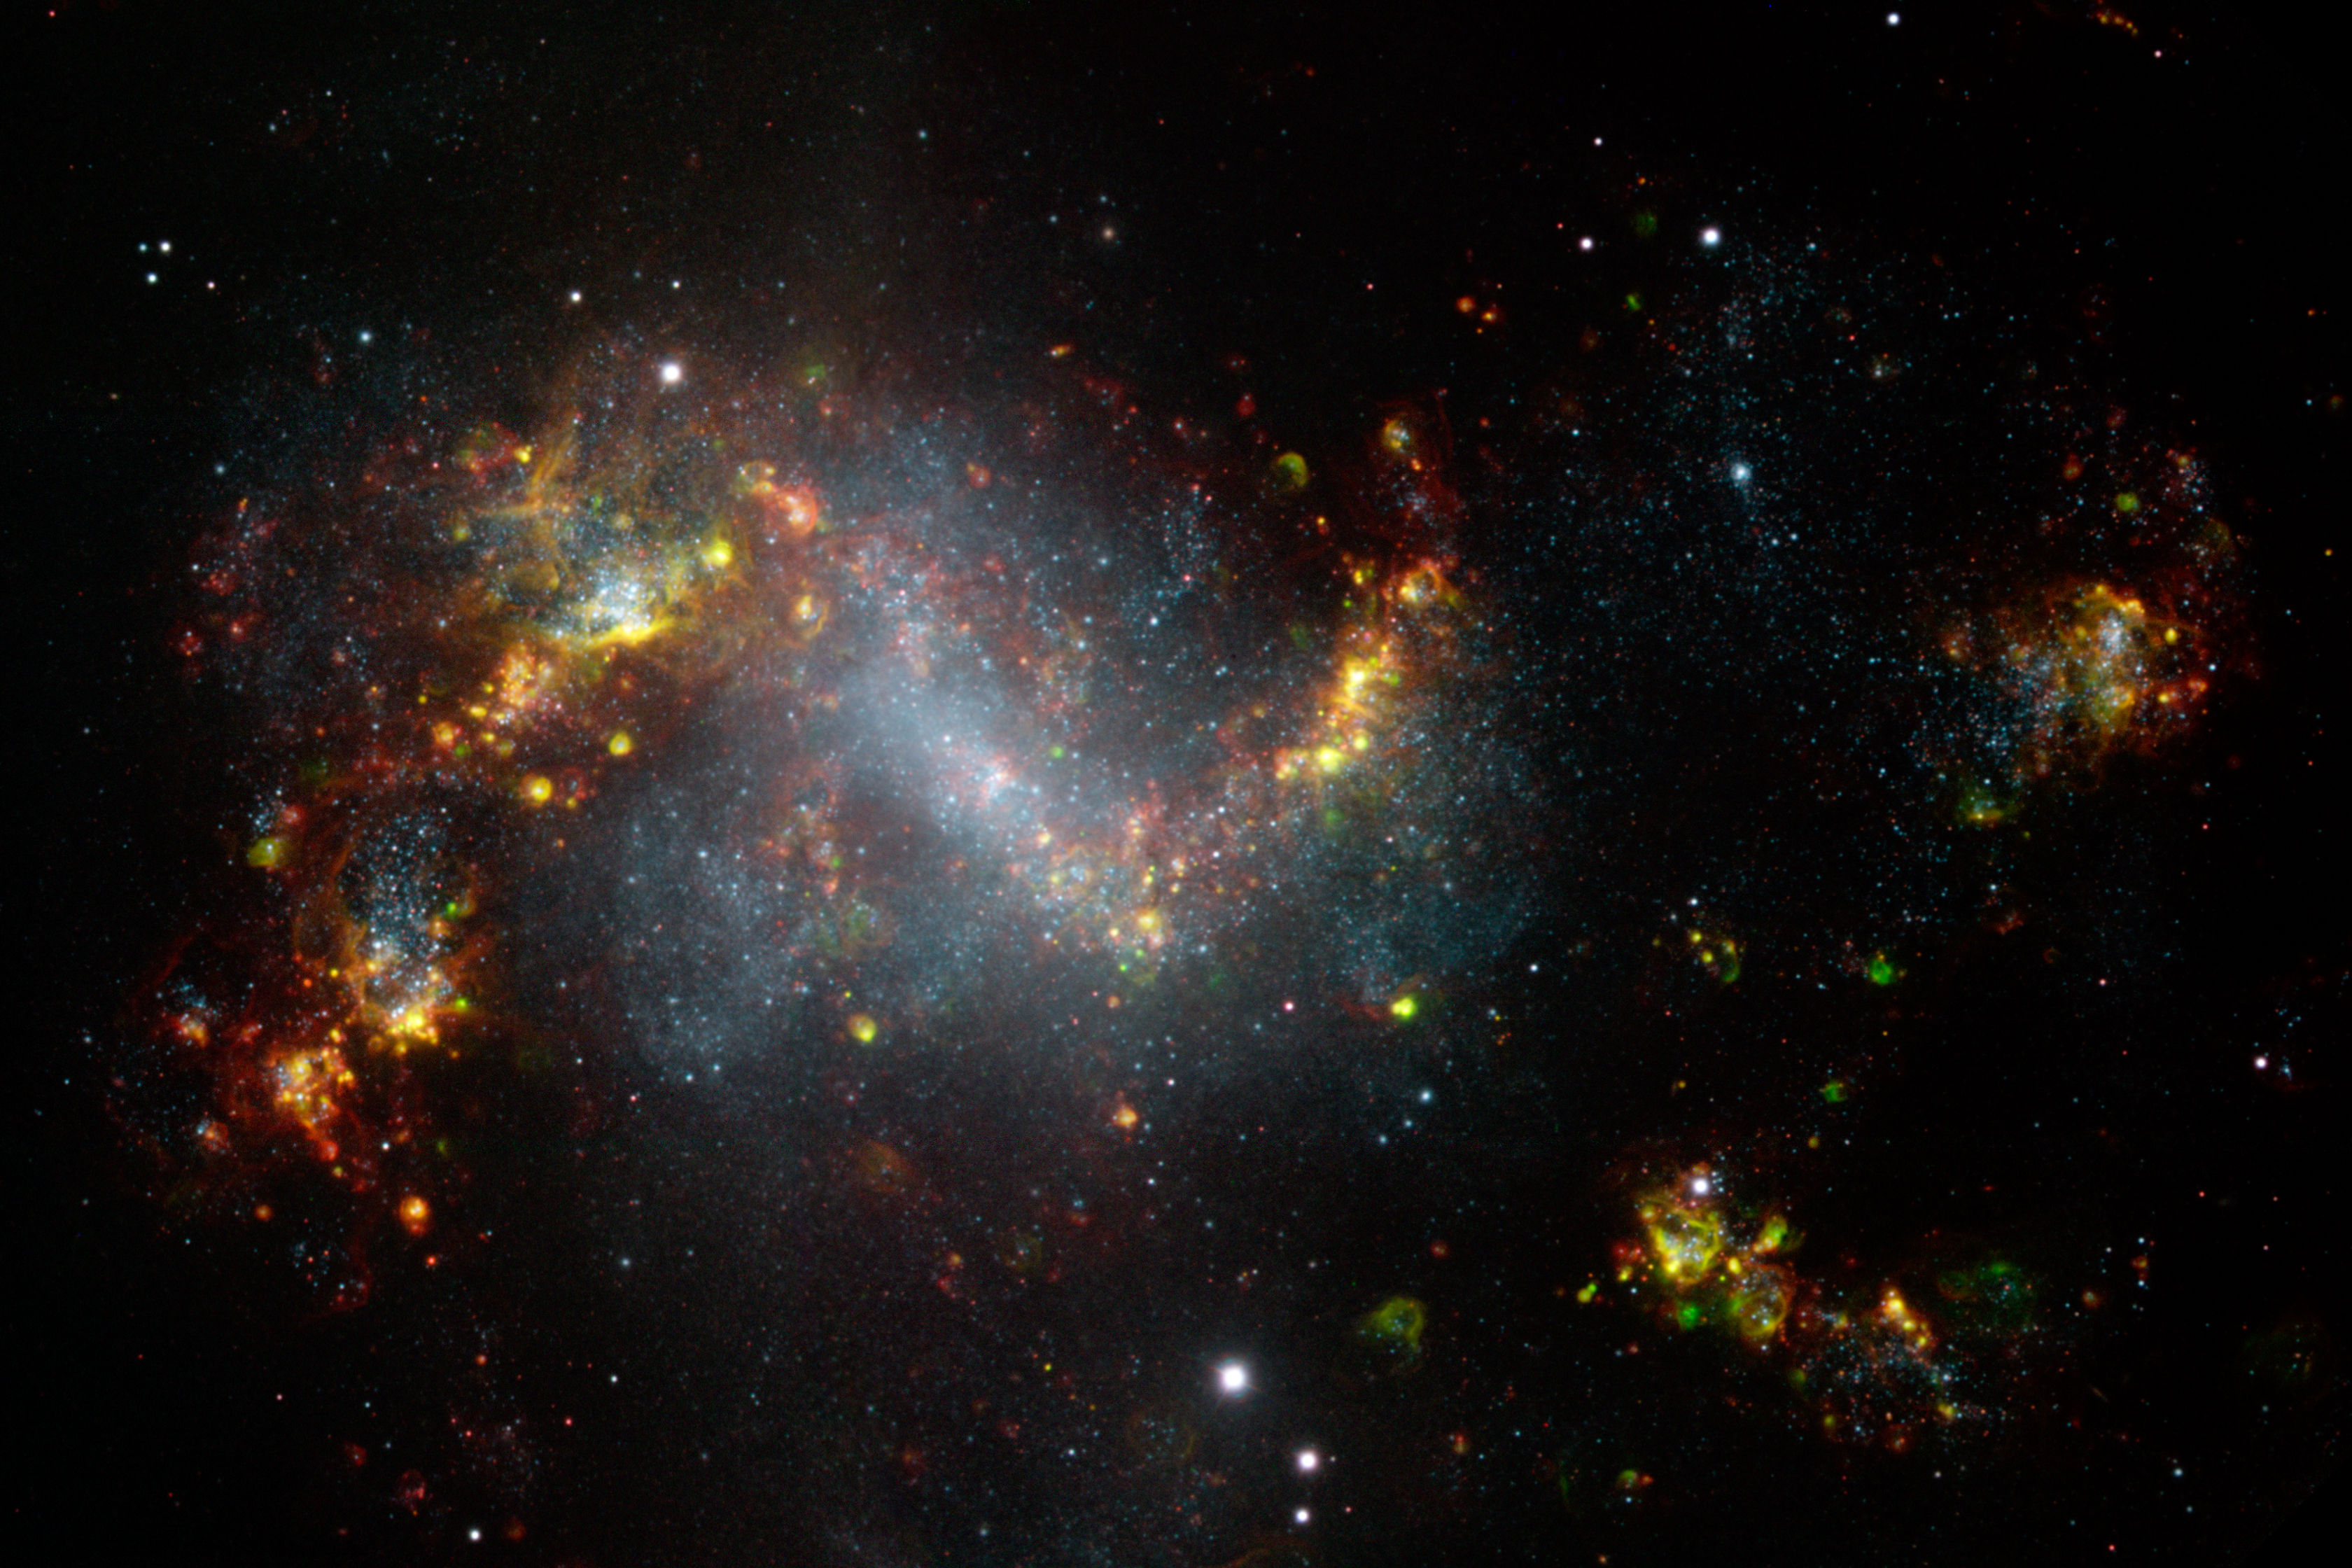

A Stellar Incubator

Starburst galaxy NGC 1313 is a stellar incubator delivering stars on a scale rarely seen in a single galaxy of its size. As imaged by the Gemini South 8-meter telescope in Chile, a multitude of colorful gas clouds blaze forth from the galaxy’s spiral arms — a tell-tale sign that this extragalactic wonder is a prolific star factory. Located some 15 million light years away, NGC 1313 is a late-type barred spiral galaxy. It is a relatively close galactic neighbor to the Milky Way and has a mysterious past. Generally, starburst galaxies show some signs of interaction with another galaxy; and a close galactic encounter is usually responsible for sparking increased levels of starbirth activity. However, NGC 1313 appears to be a neighborless “drifter,” far away from any other packs of galaxies. It is possible that a thousand supernovae exploded in a span of just a few million years, forming a “superbubble” of gas that triggered star formation as it expanded outward. Another theory is that shock waves generated by an unseen companion punching through the disk set off star formation like ripples in a pond. Then again, nearby gas clouds may simply be falling into (or orbiting) the galaxy, prompting localized starbursts. Whatever the cause, NGC 1313’s deformed shape and high rate of star formation remains an extragalactic puzzle. Download printable PDF 4.4MB

Credit: International Gemini Observatory